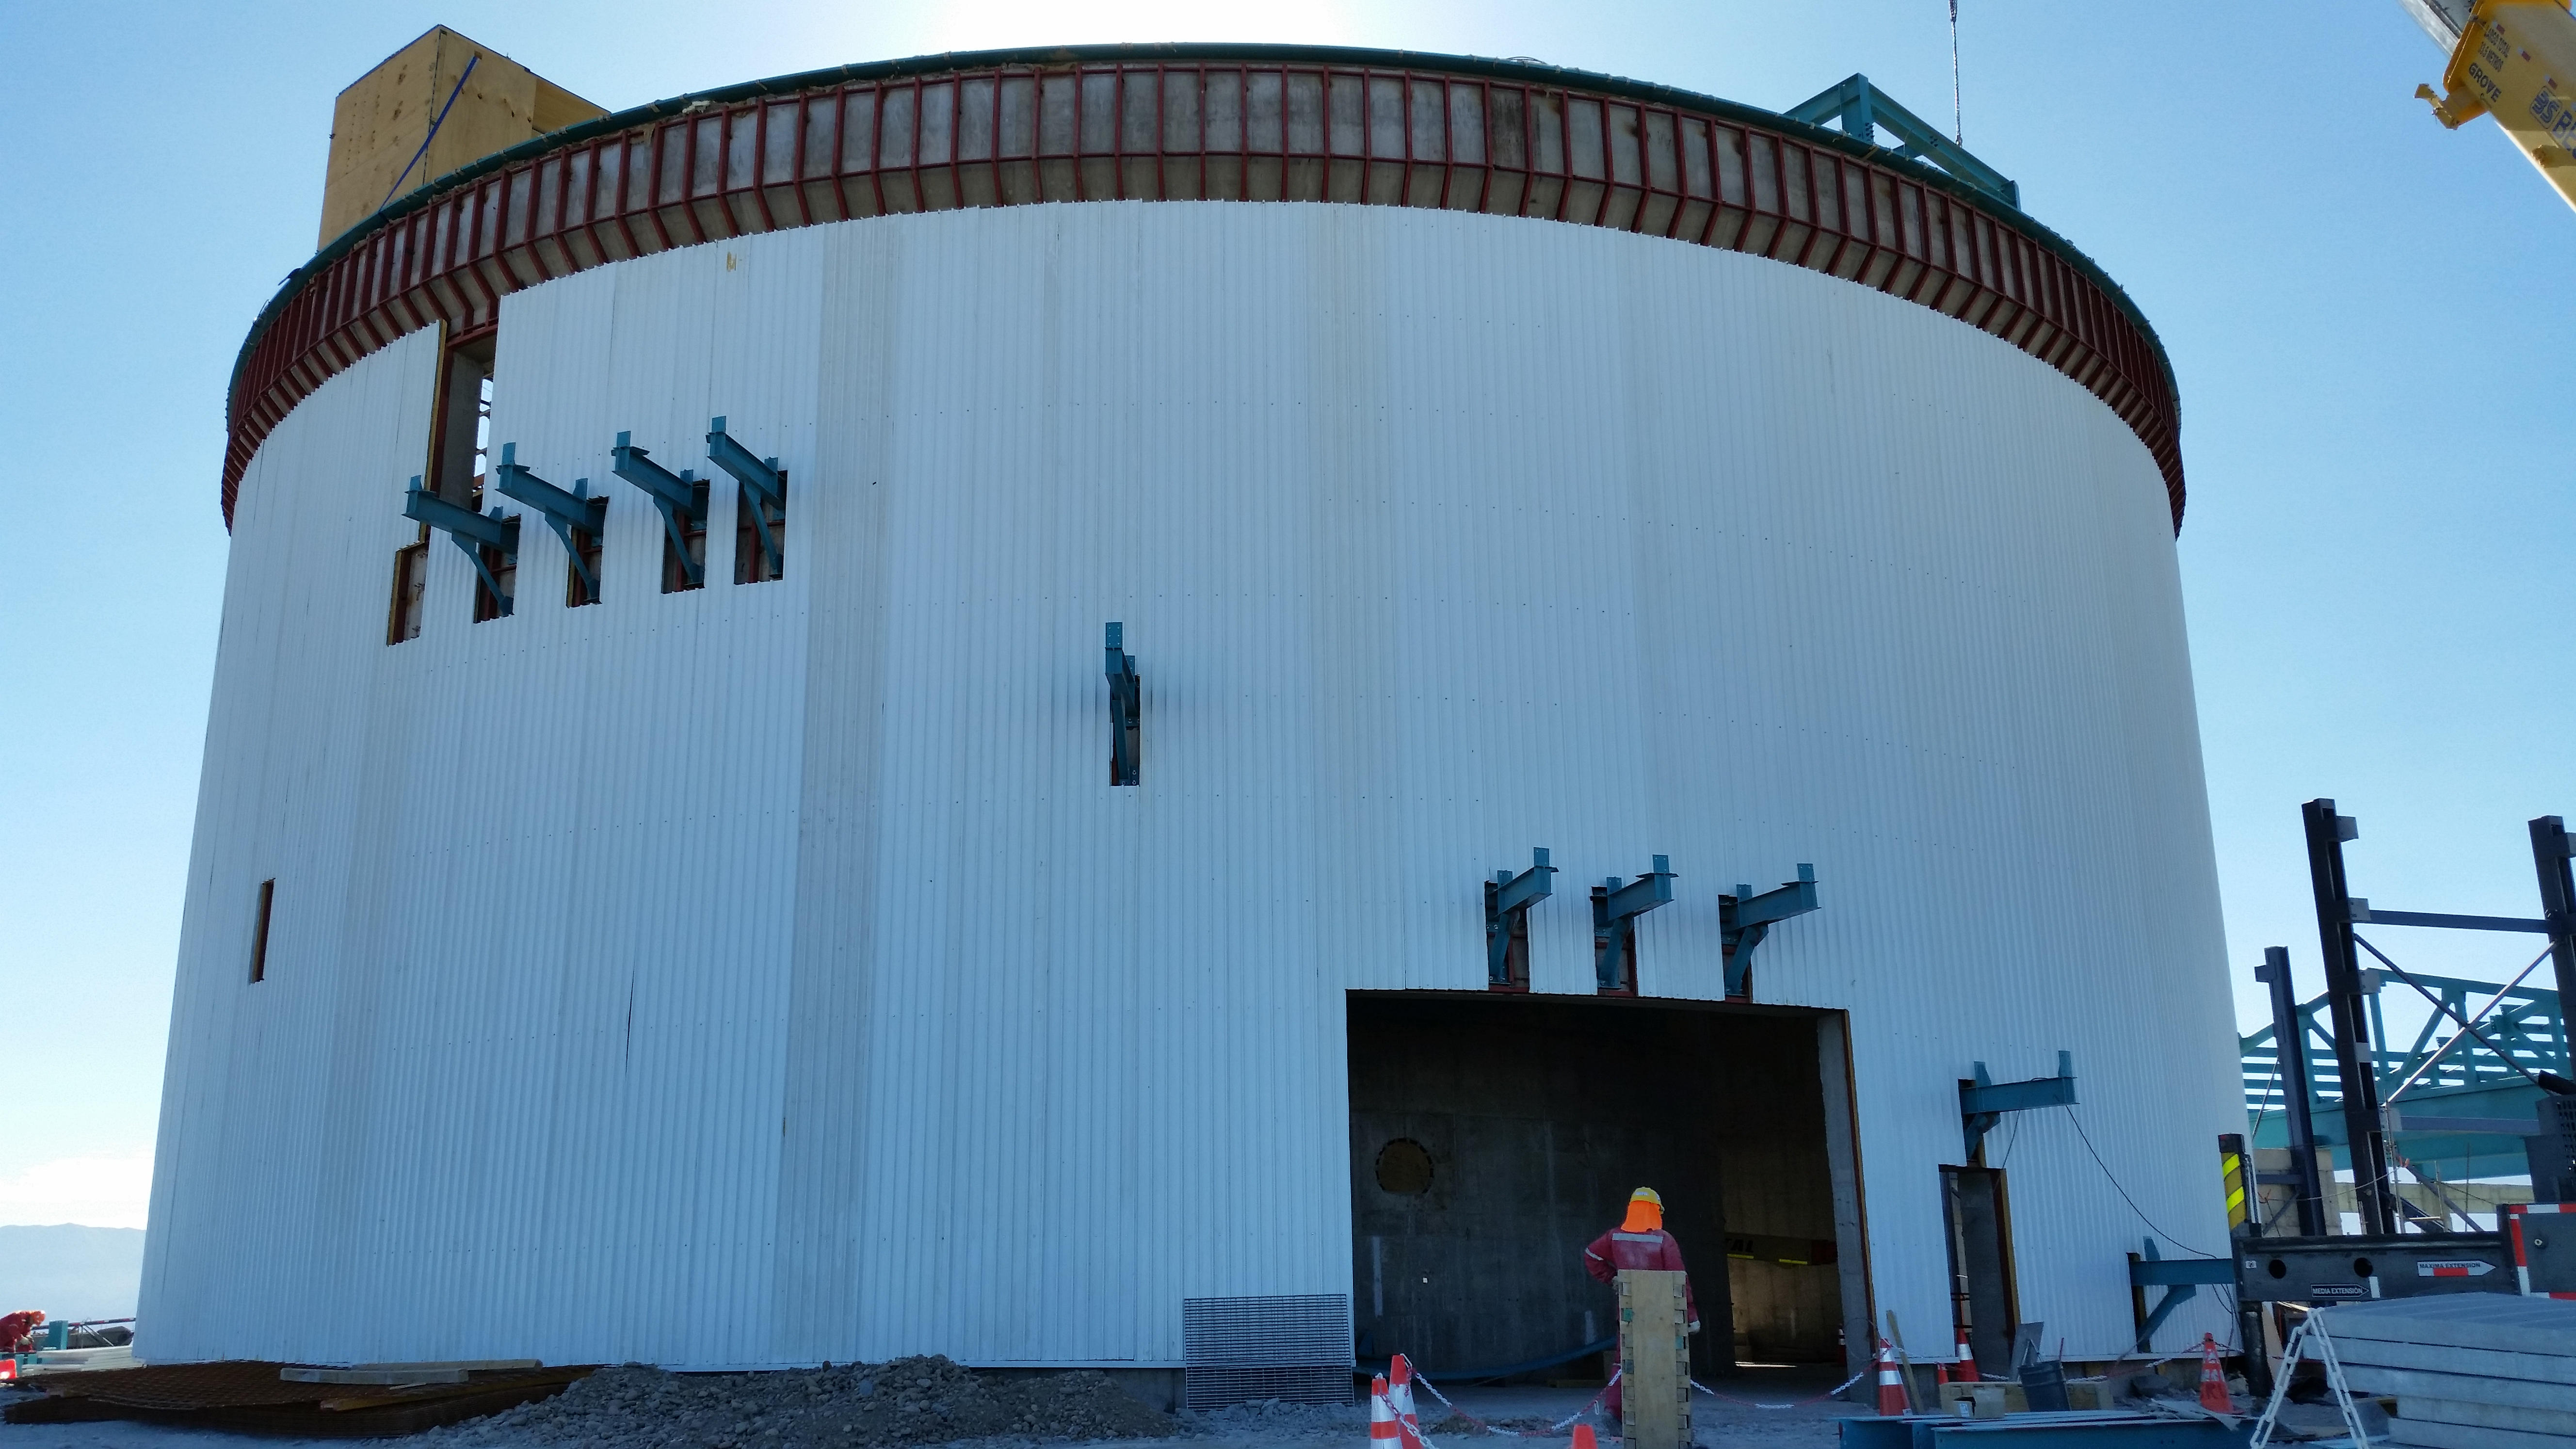

Lower enclosure with siding

Lower enclosure with siding. Protection film is still being removed from the panels, which is causing the color variation.

Credit: Rubin Observatory/NSF/AURA